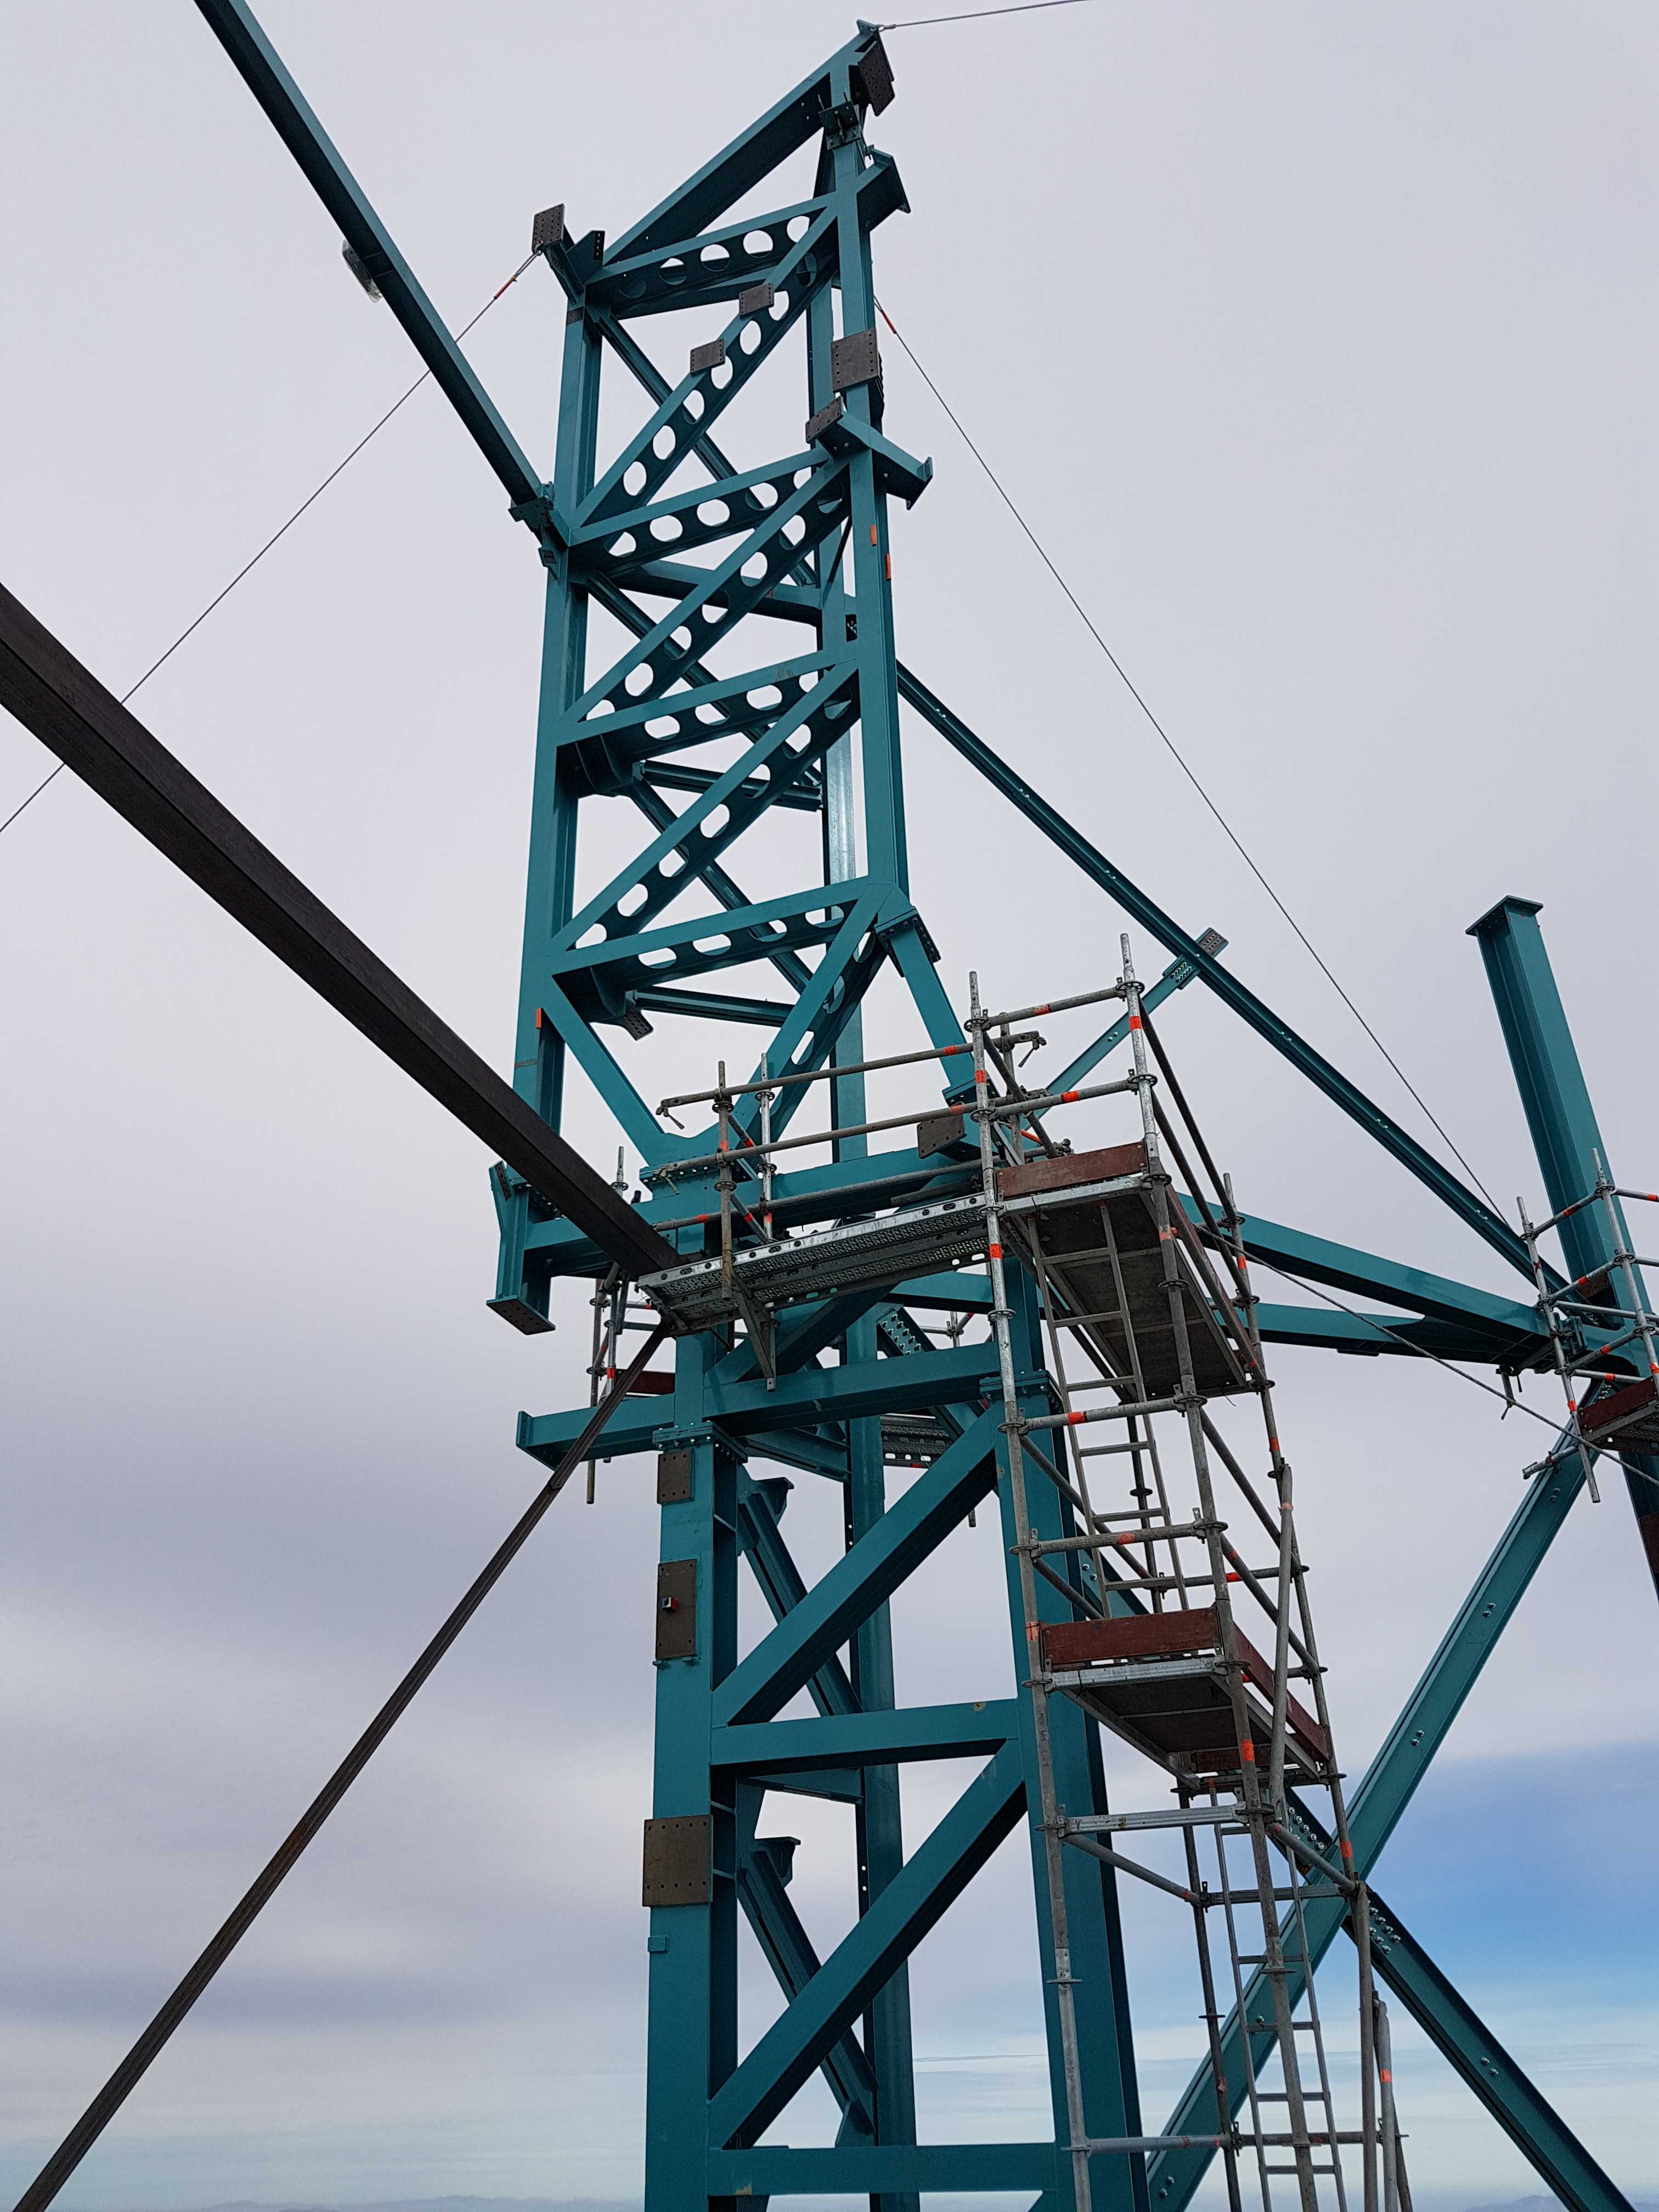

Weeky Construction Photos

Widening the trenches for the rails.

Credit: Rubin Observatory/NSF/AURA